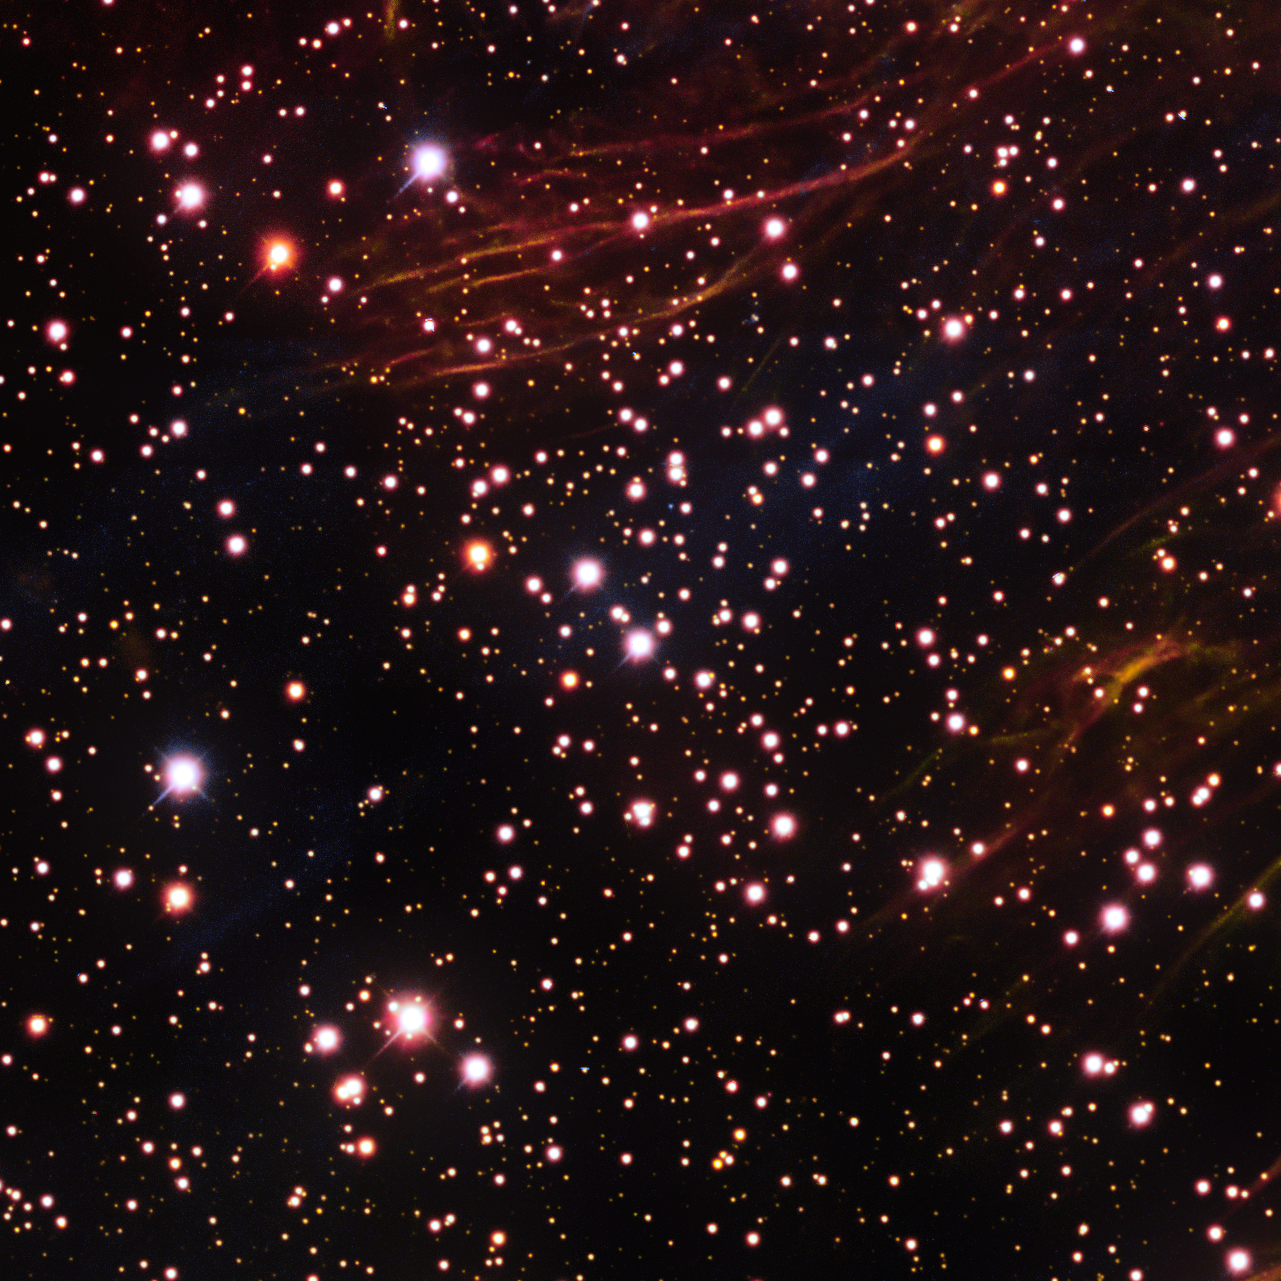

Open Star Cluster [FSR2007] 1410

This is the open star cluster [FSR2007] 1410. An open star cluster is a loosely bound group of a few tens to a few hundred stars. They are found in spiral and irregular galaxies. This object is one of the many cosmic treasures found within the new 1.3 gigapixel Vela Supernova Remnant image, captured with the Department of Energy-fabricated Dark Energy Camera, mounted on the US National Science Foundation's Víctor M. Blanco 4-meter Telescope at Cerro Tololo Inter-American Observatory in Chile, a Program of NSF NOIRLab.

Credit: CTIO/NOIRLab/DOE/NSF/AURAImage Processing: T.A. Rector (University of Alaska Anchorage/NSF NOIRLab), M. Zamani & D. de Martin (NSF NOIRLab)